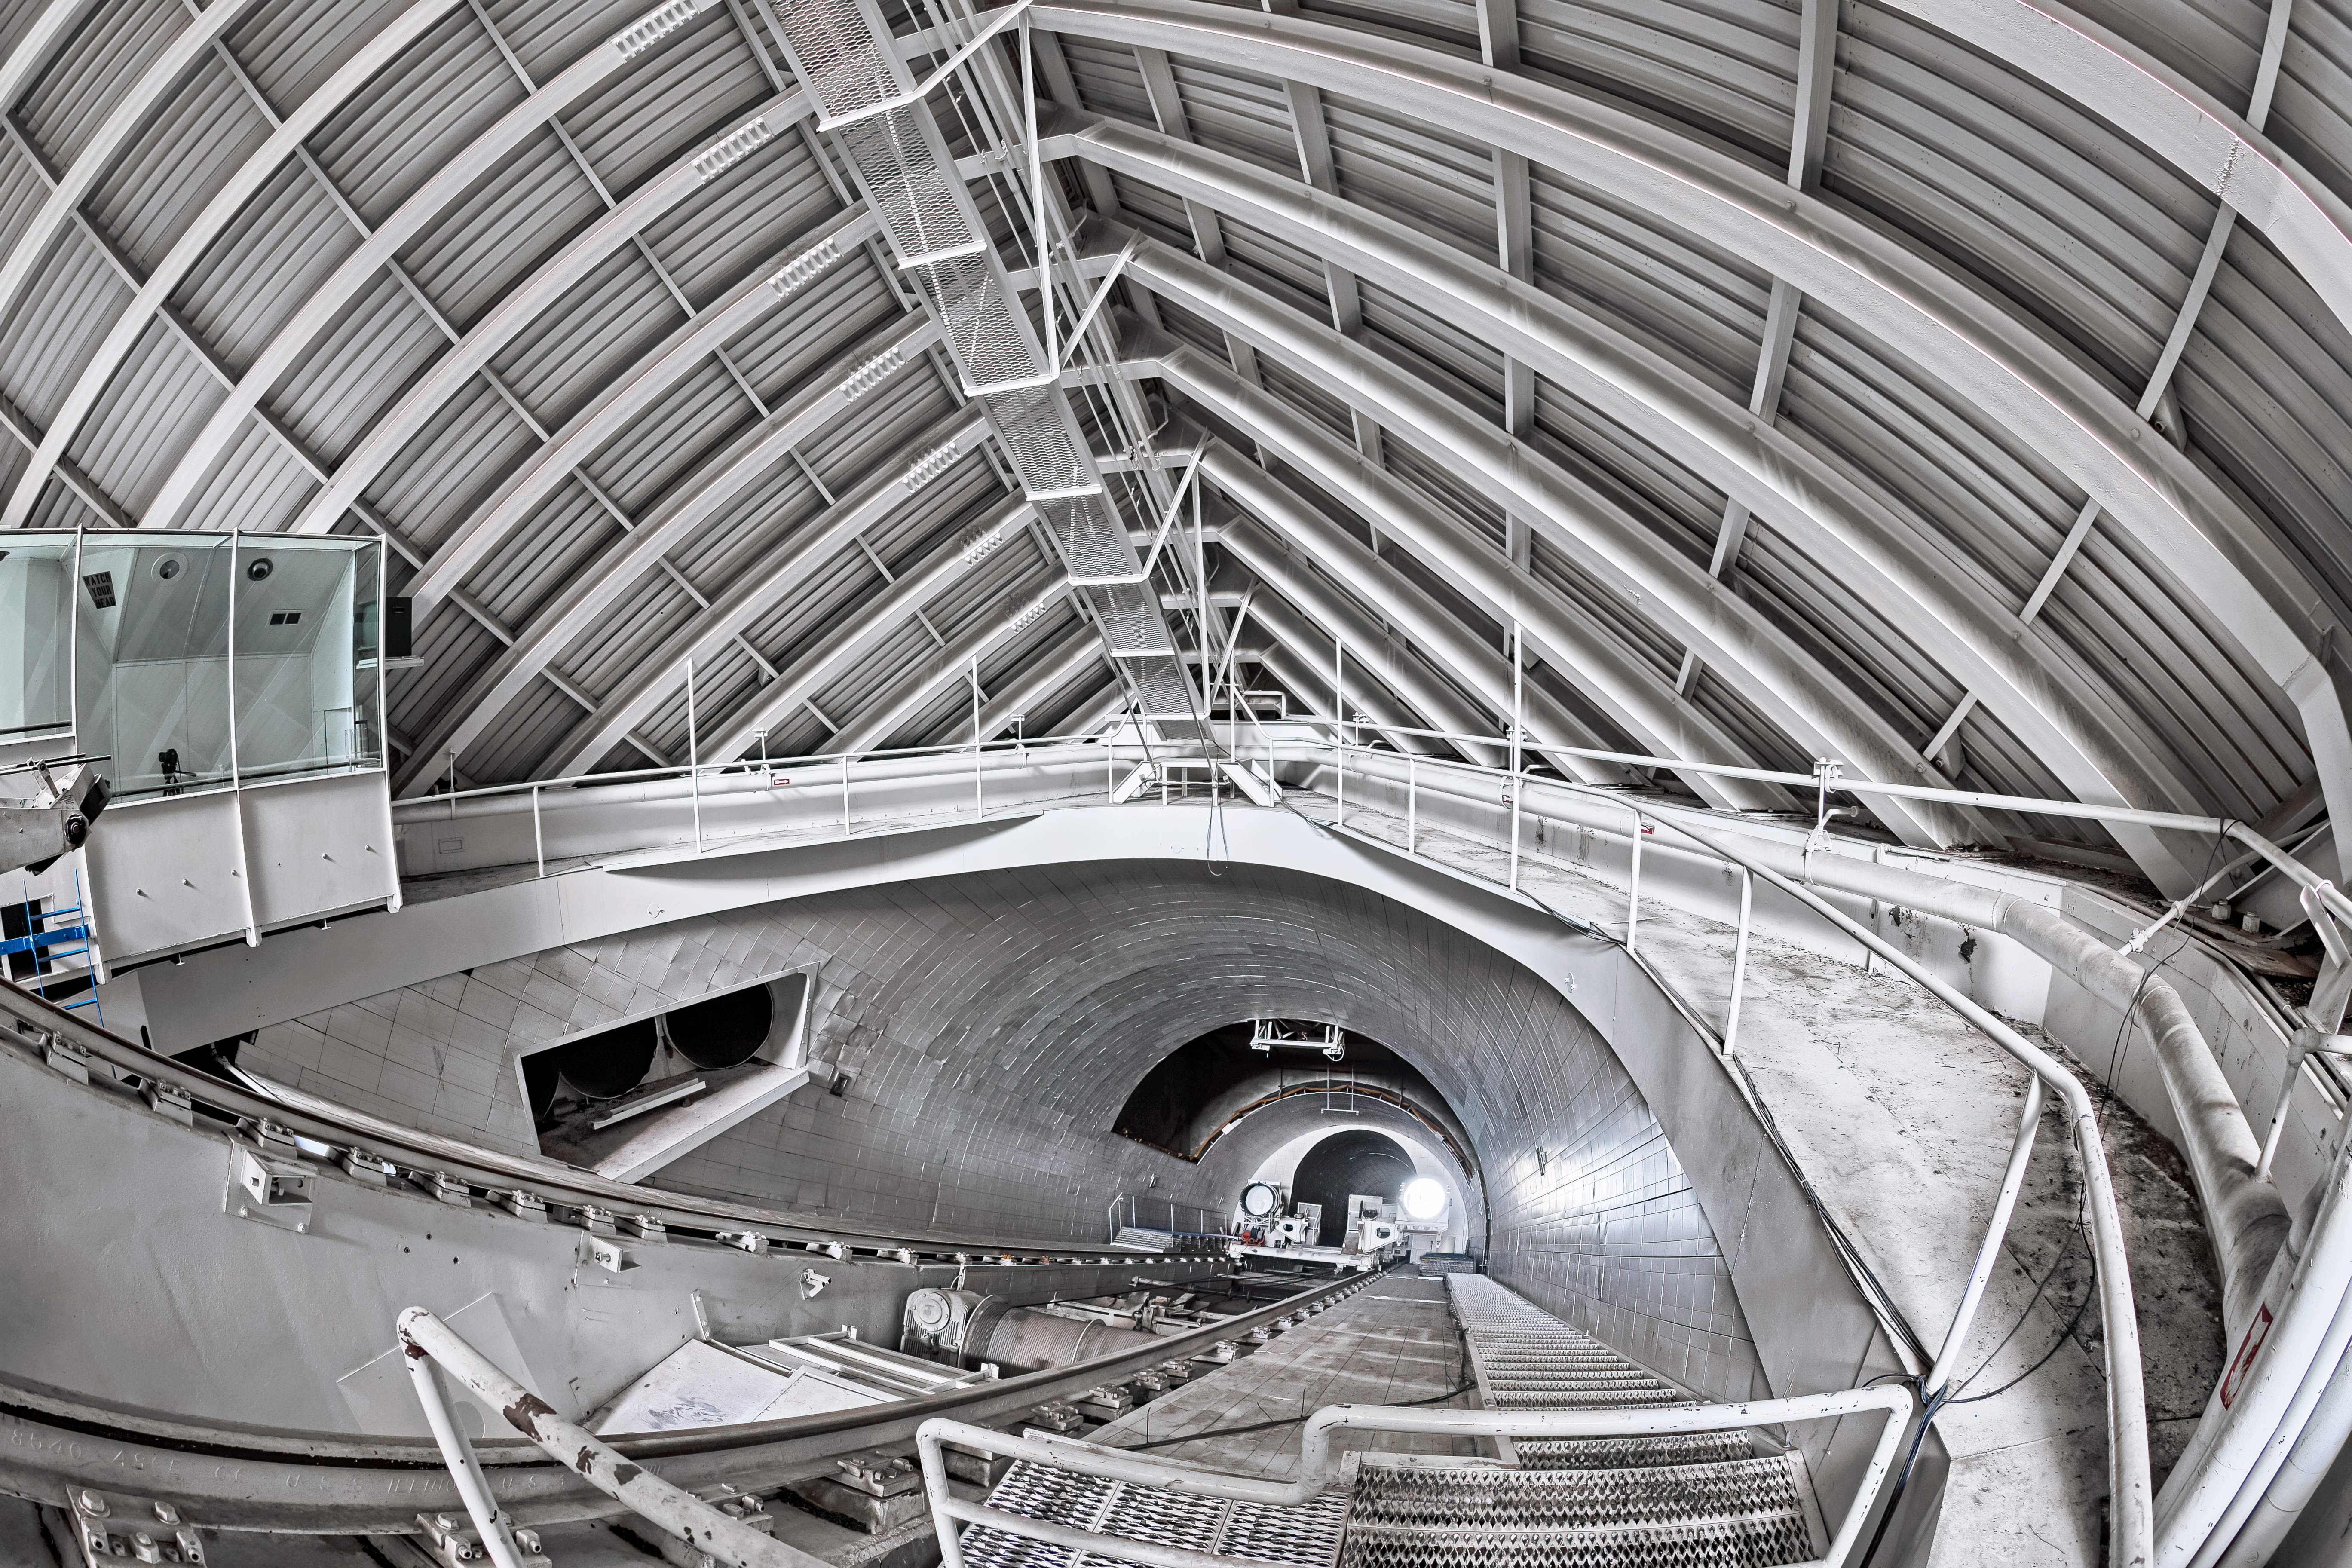

McMath-Pierce Solar Telescope Interior

The interior of the shaft leading down to the primary mirrors of the McMath-Pierce Solar Telescope located at Kitt Peak National Observatory (KPNO), a Program of NSF NOIRLab.

Credit: KPNO/NOIRLab/NSF/AURA/T. Matsopoulos